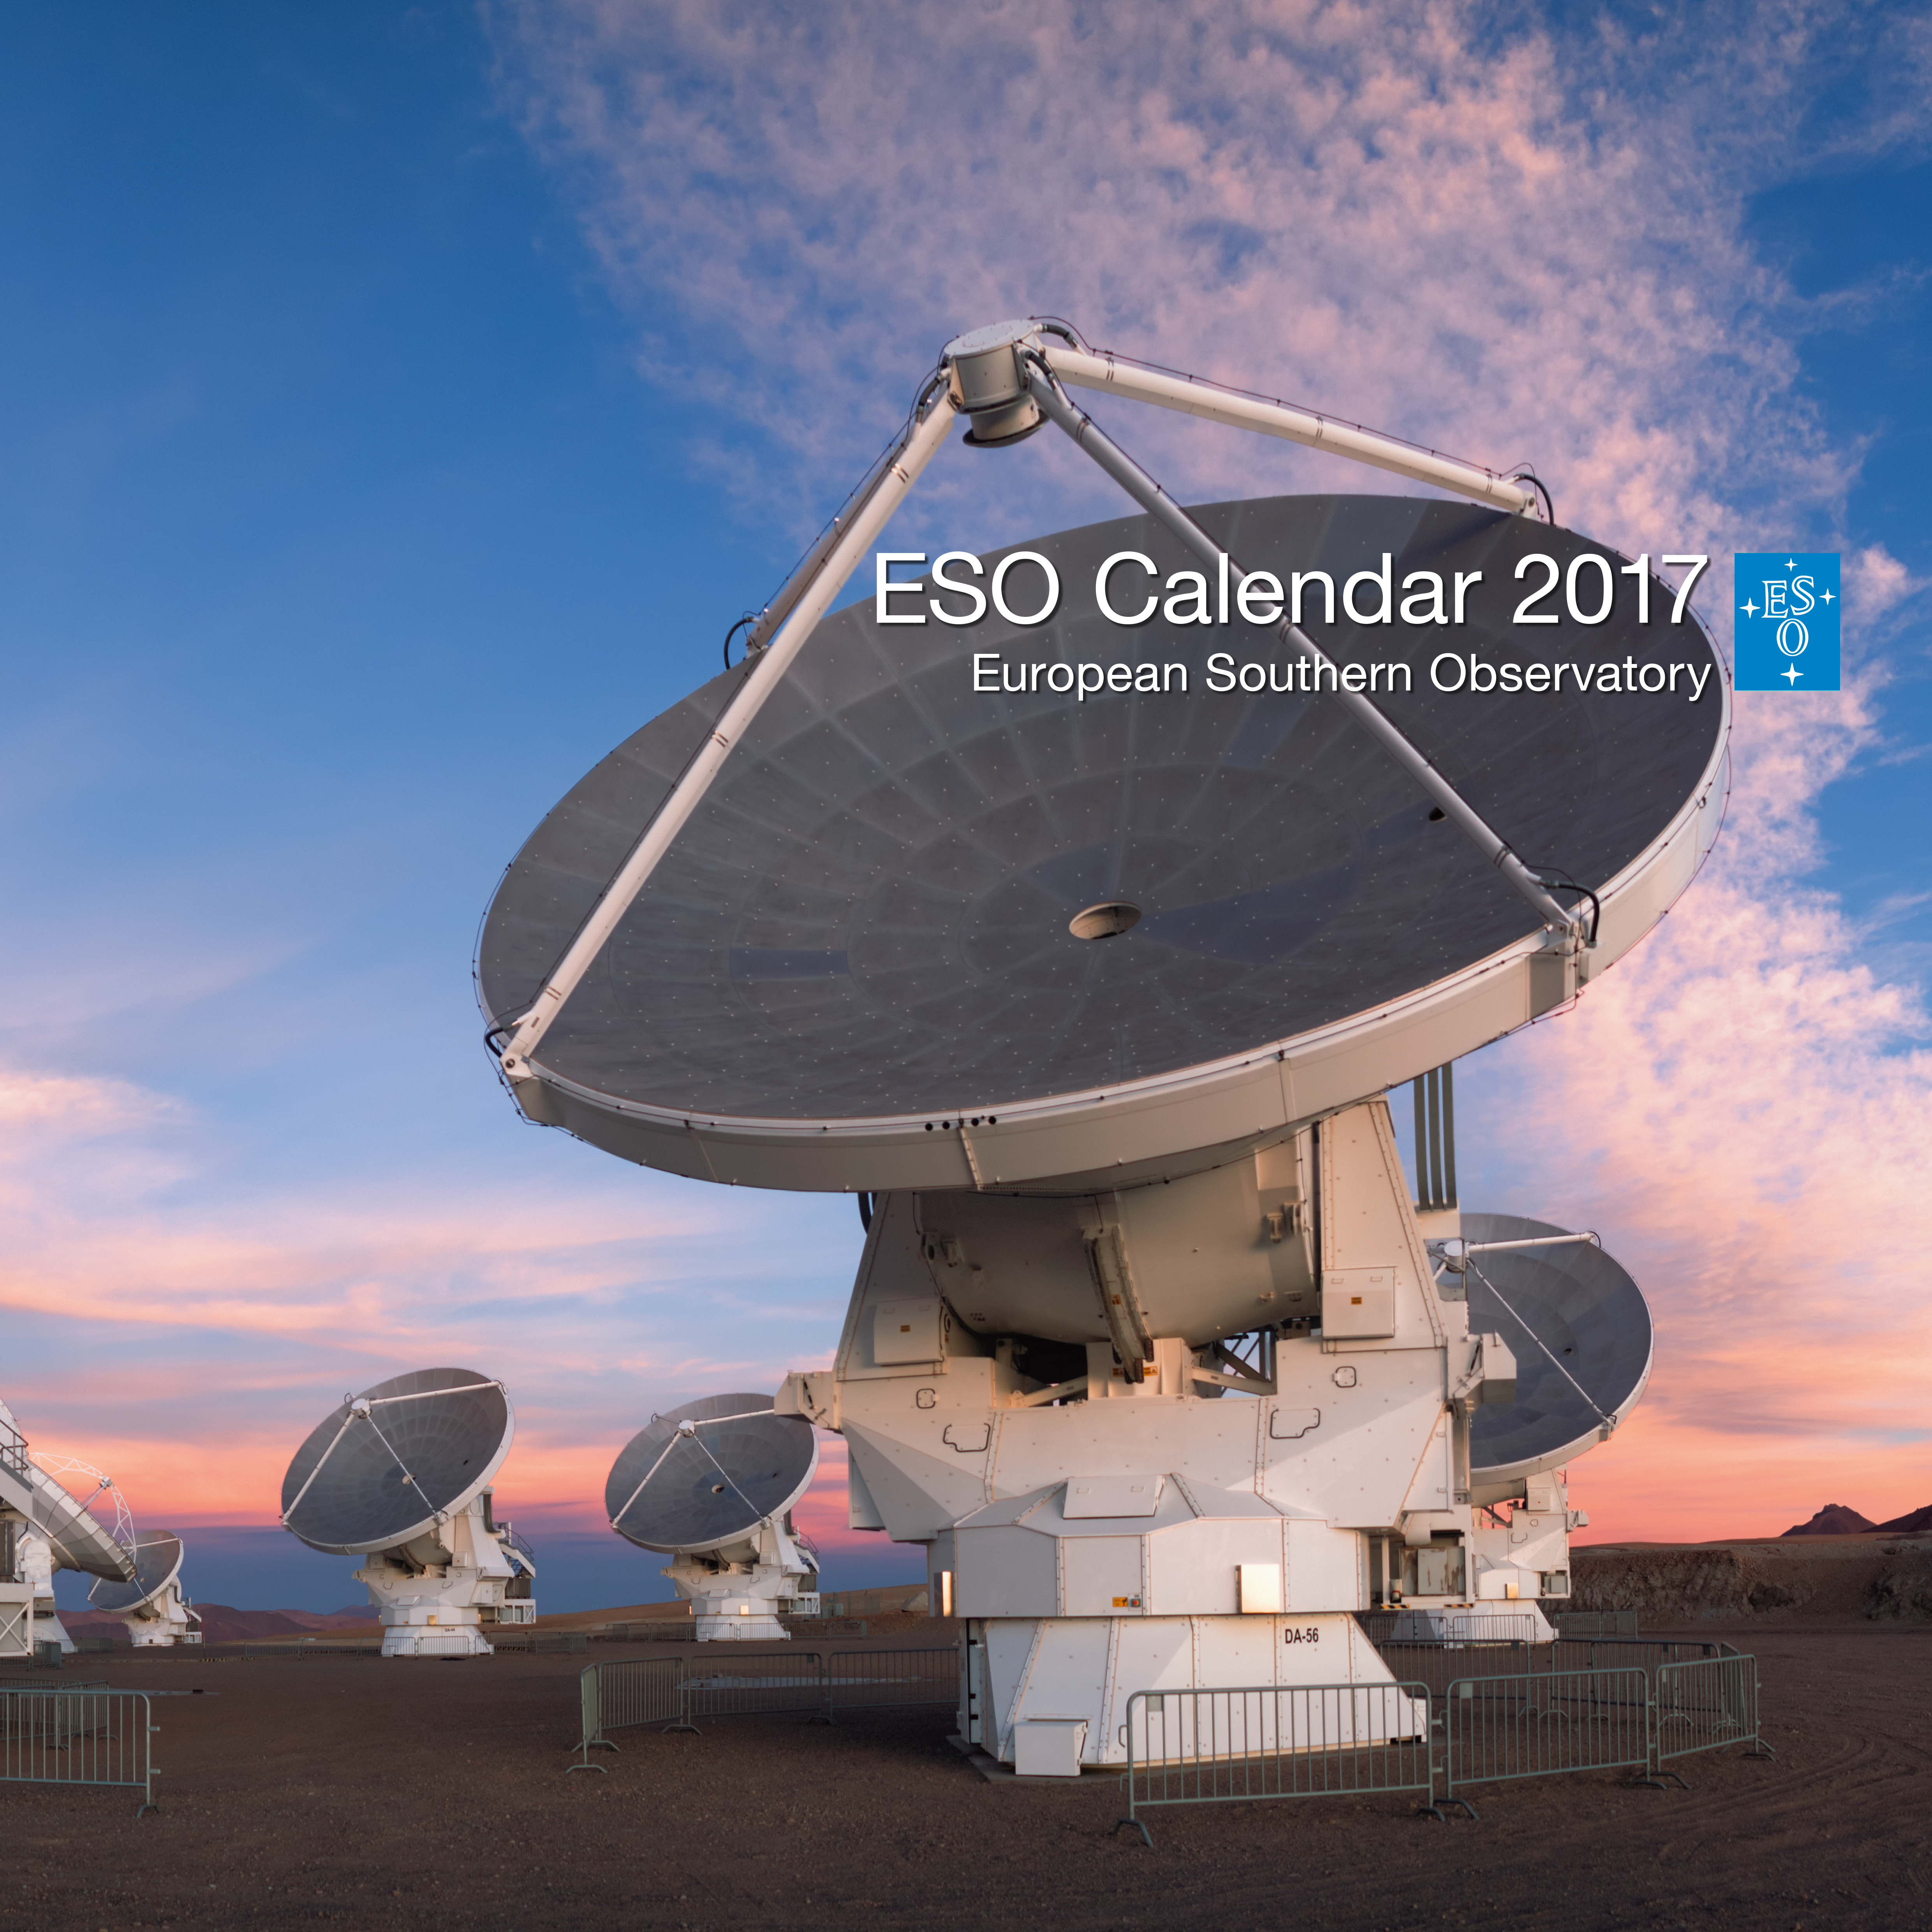

ESO Calendar 2017 cover

ESO Calendar 2017 cover.

Credit: ESO/P. Horálek